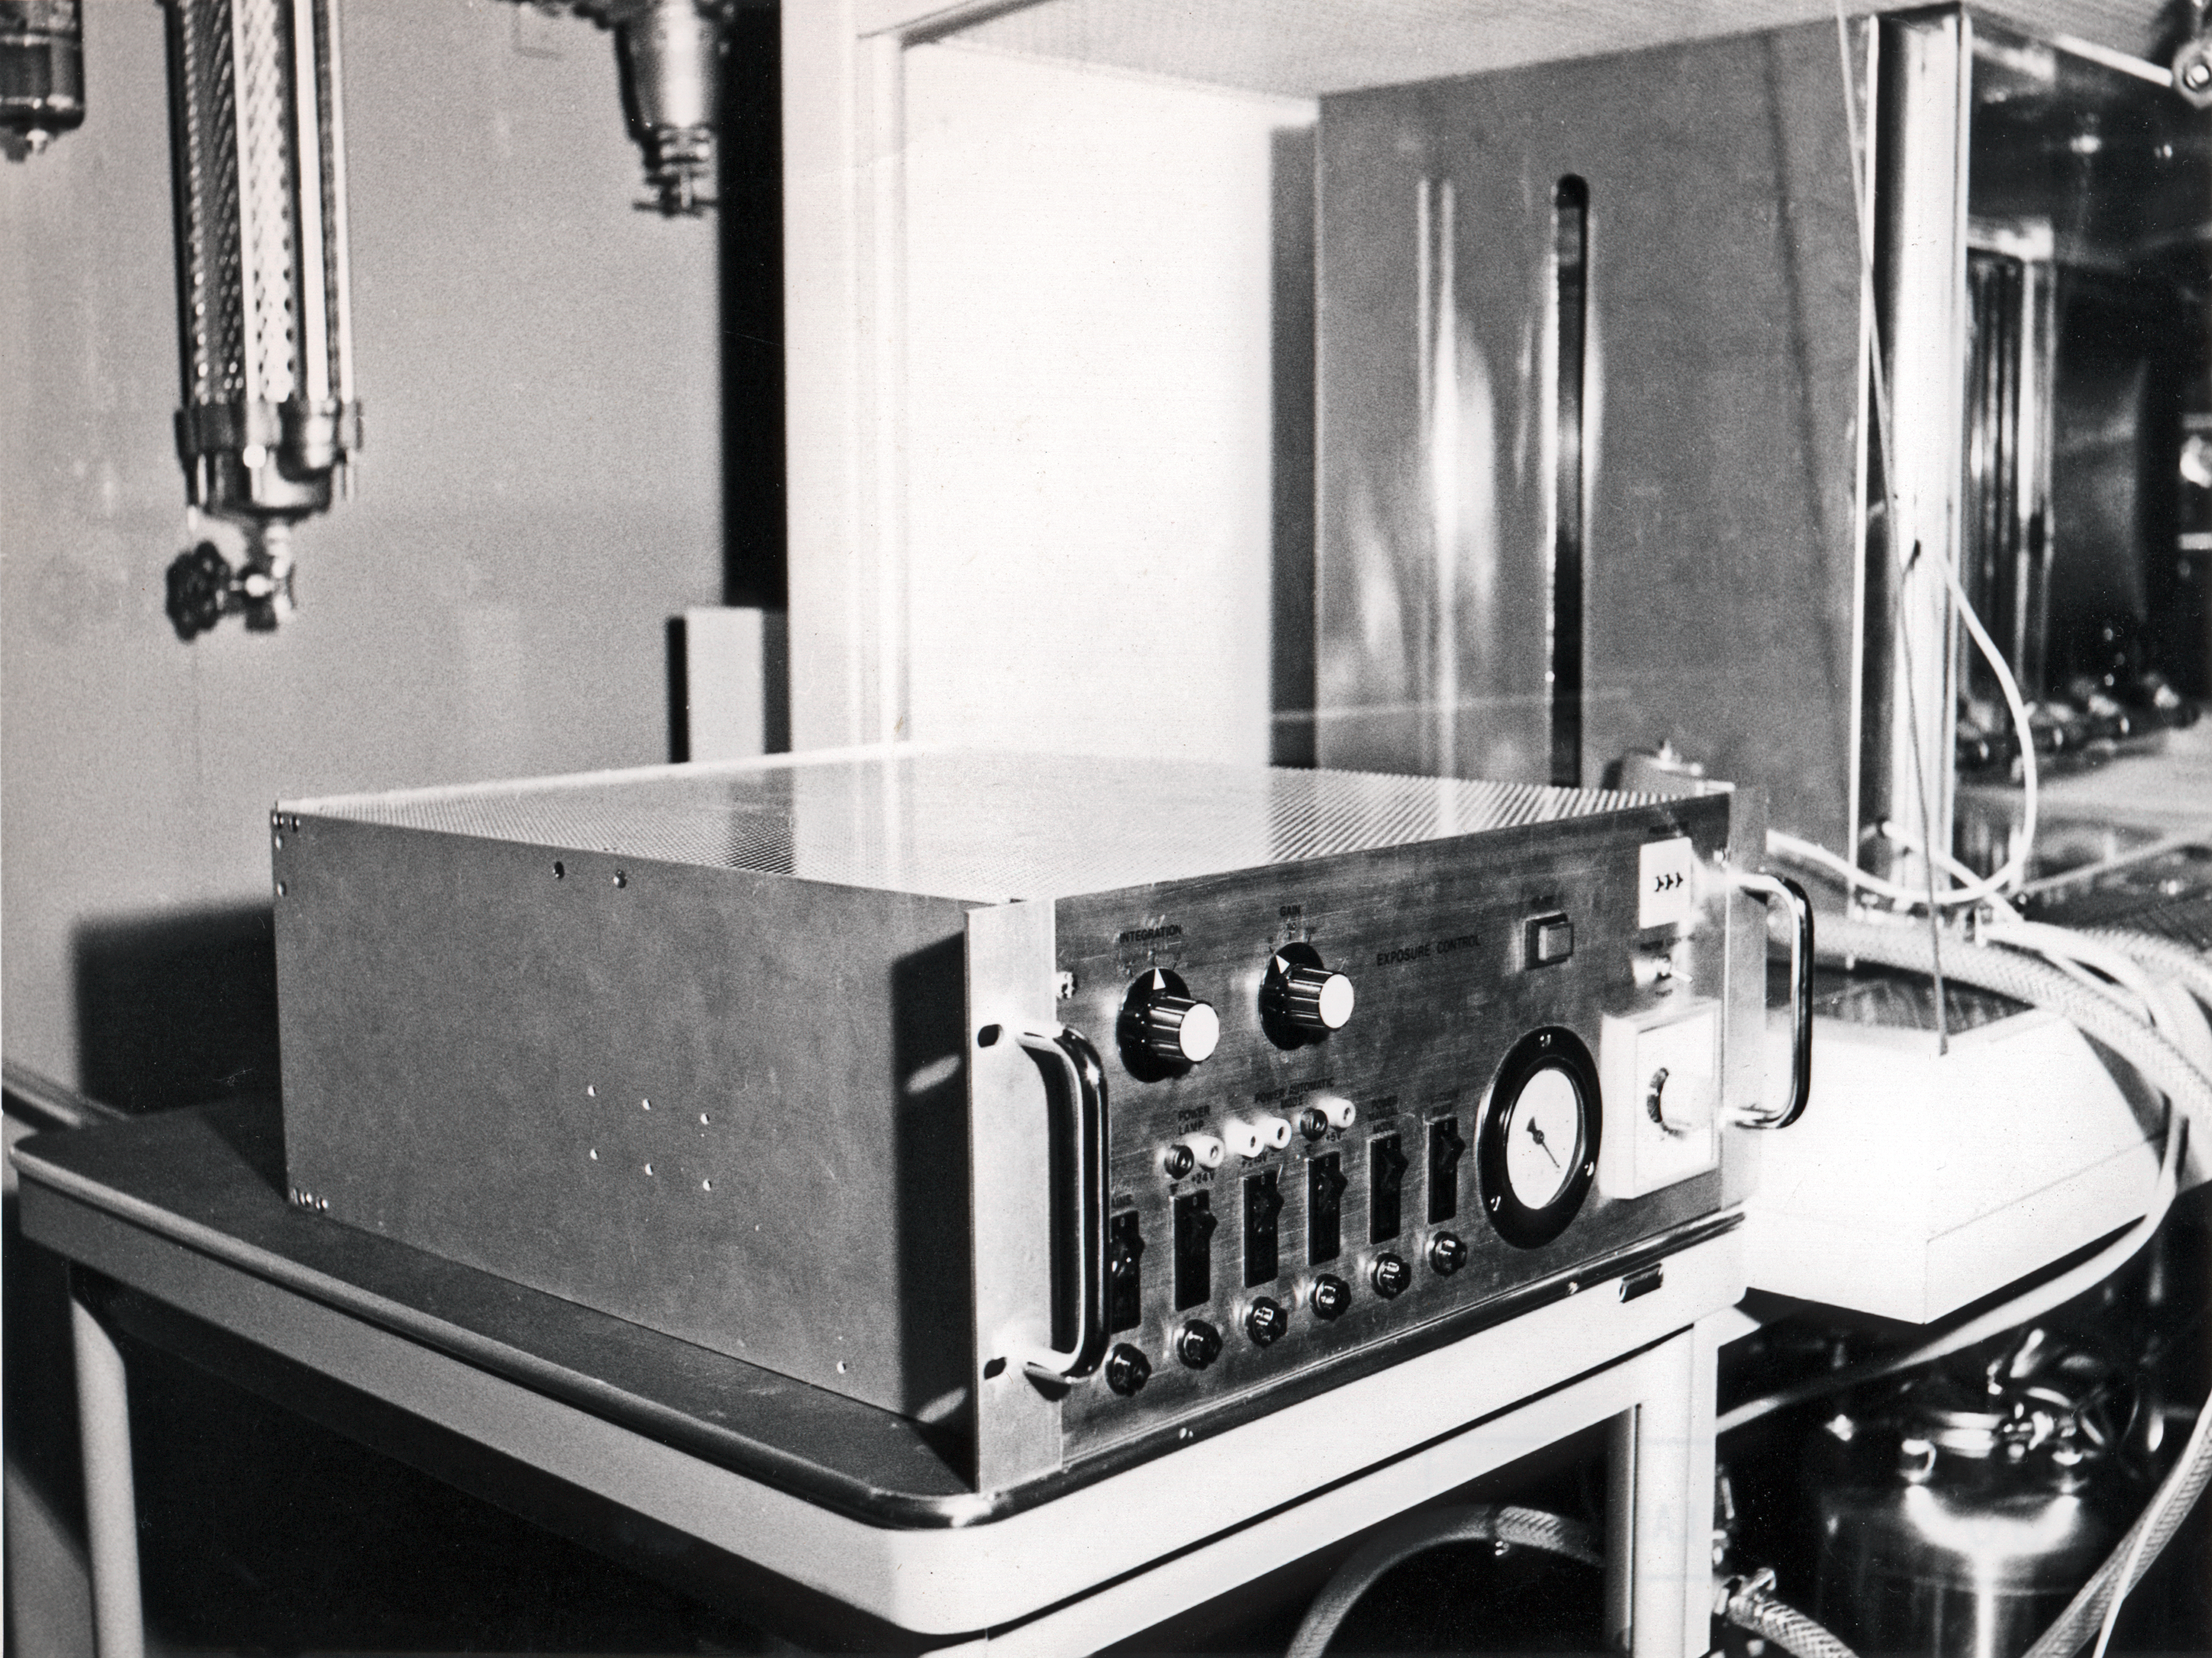

Exposure controller in the Sky Atlas Laboratory

Exposure controller in the Sky Atlas Laboratory, at the ESO headquarters at CERN in the 1970s.

Credit: ESO